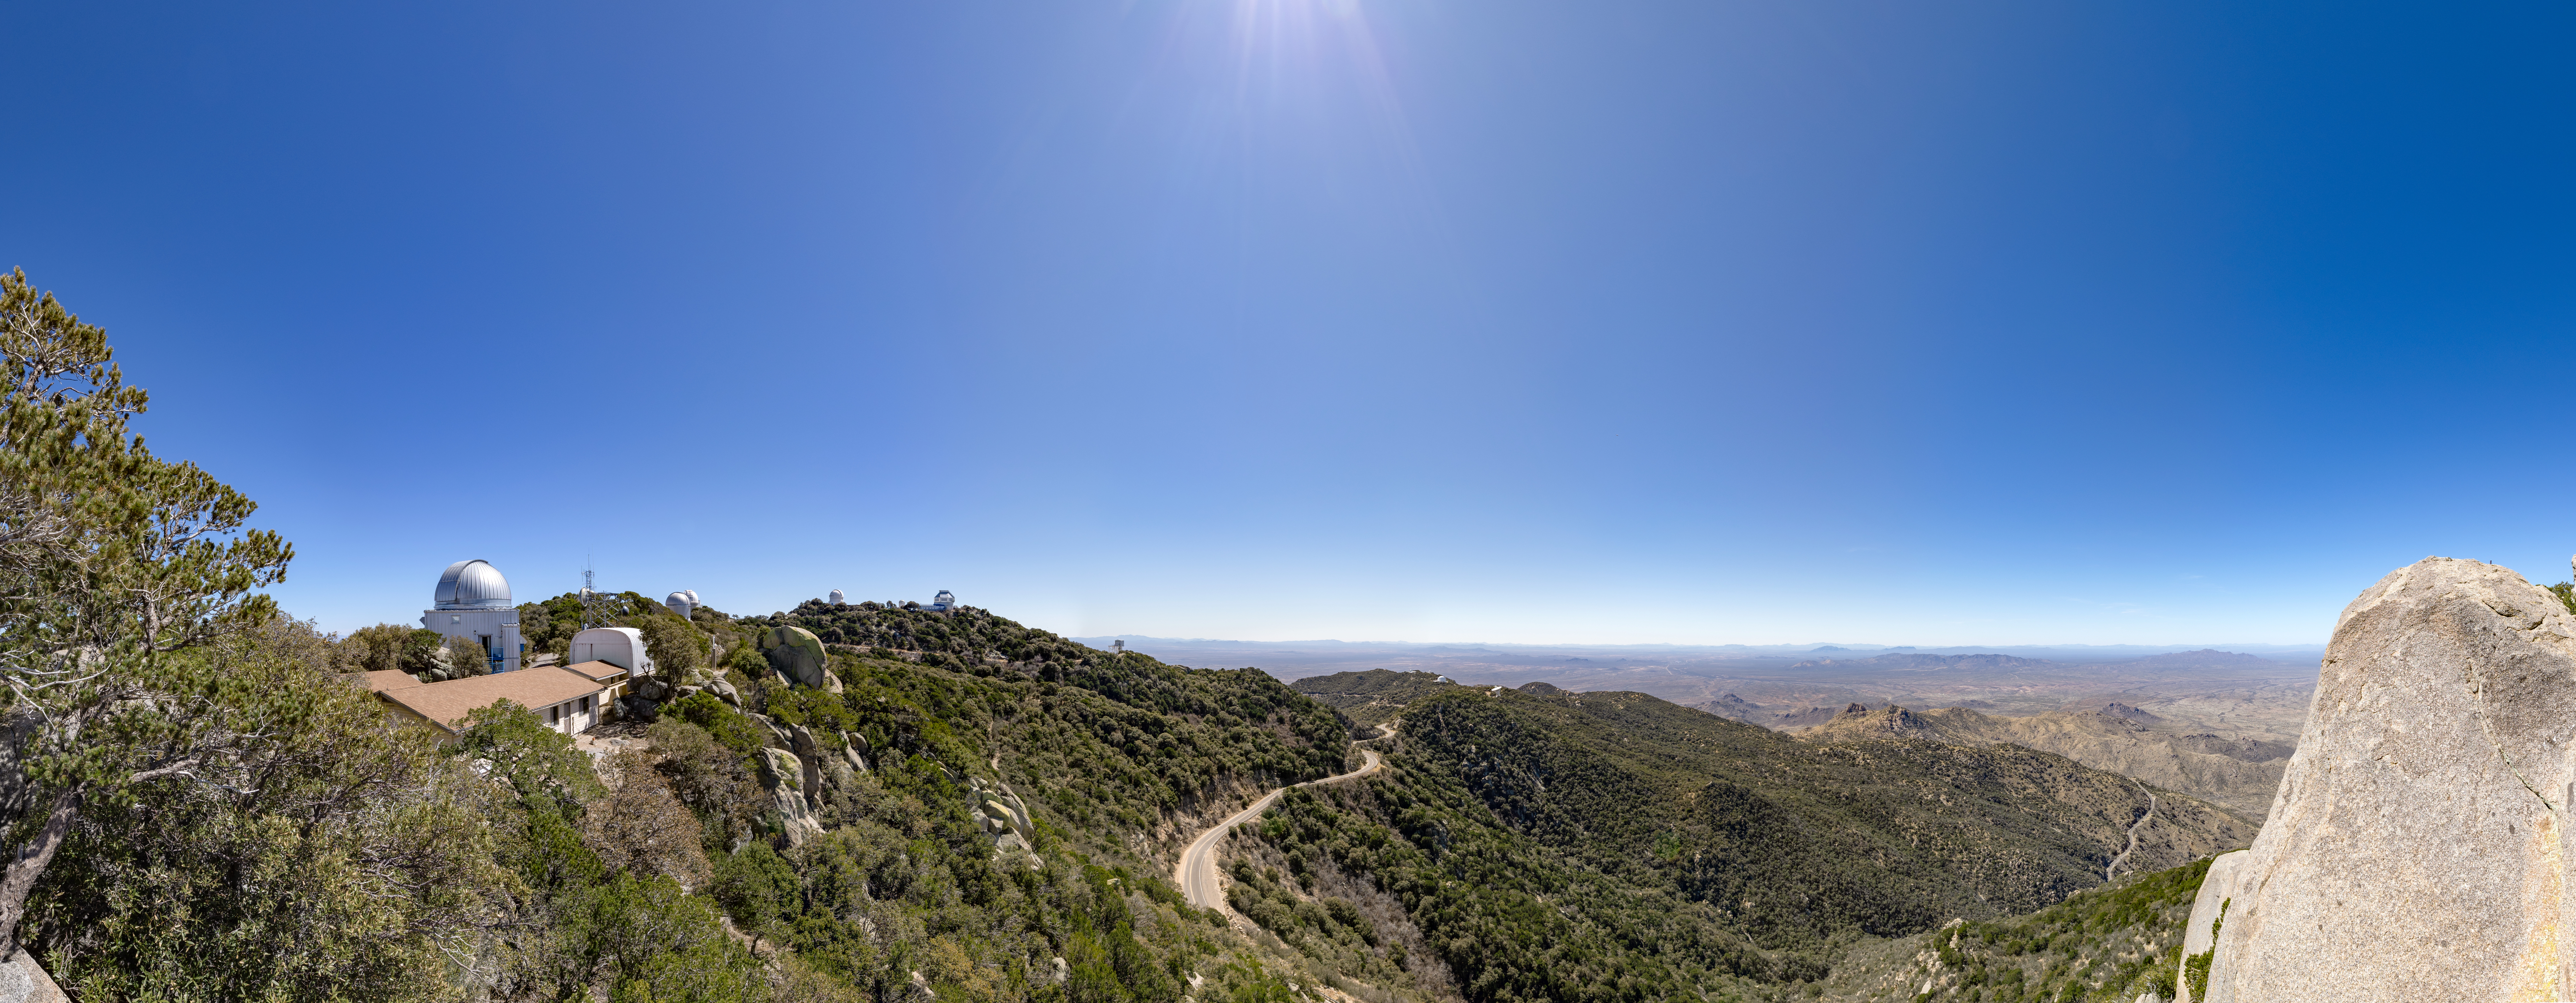

Kitt Peak National Observatory Wildlife Panorama

A panoramic shot of Kitt Peak National Observatory and the surrounding wildlife in Arizona.

Credit: KPNO/NOIRLab/NSF/AURA/T. Slovinský